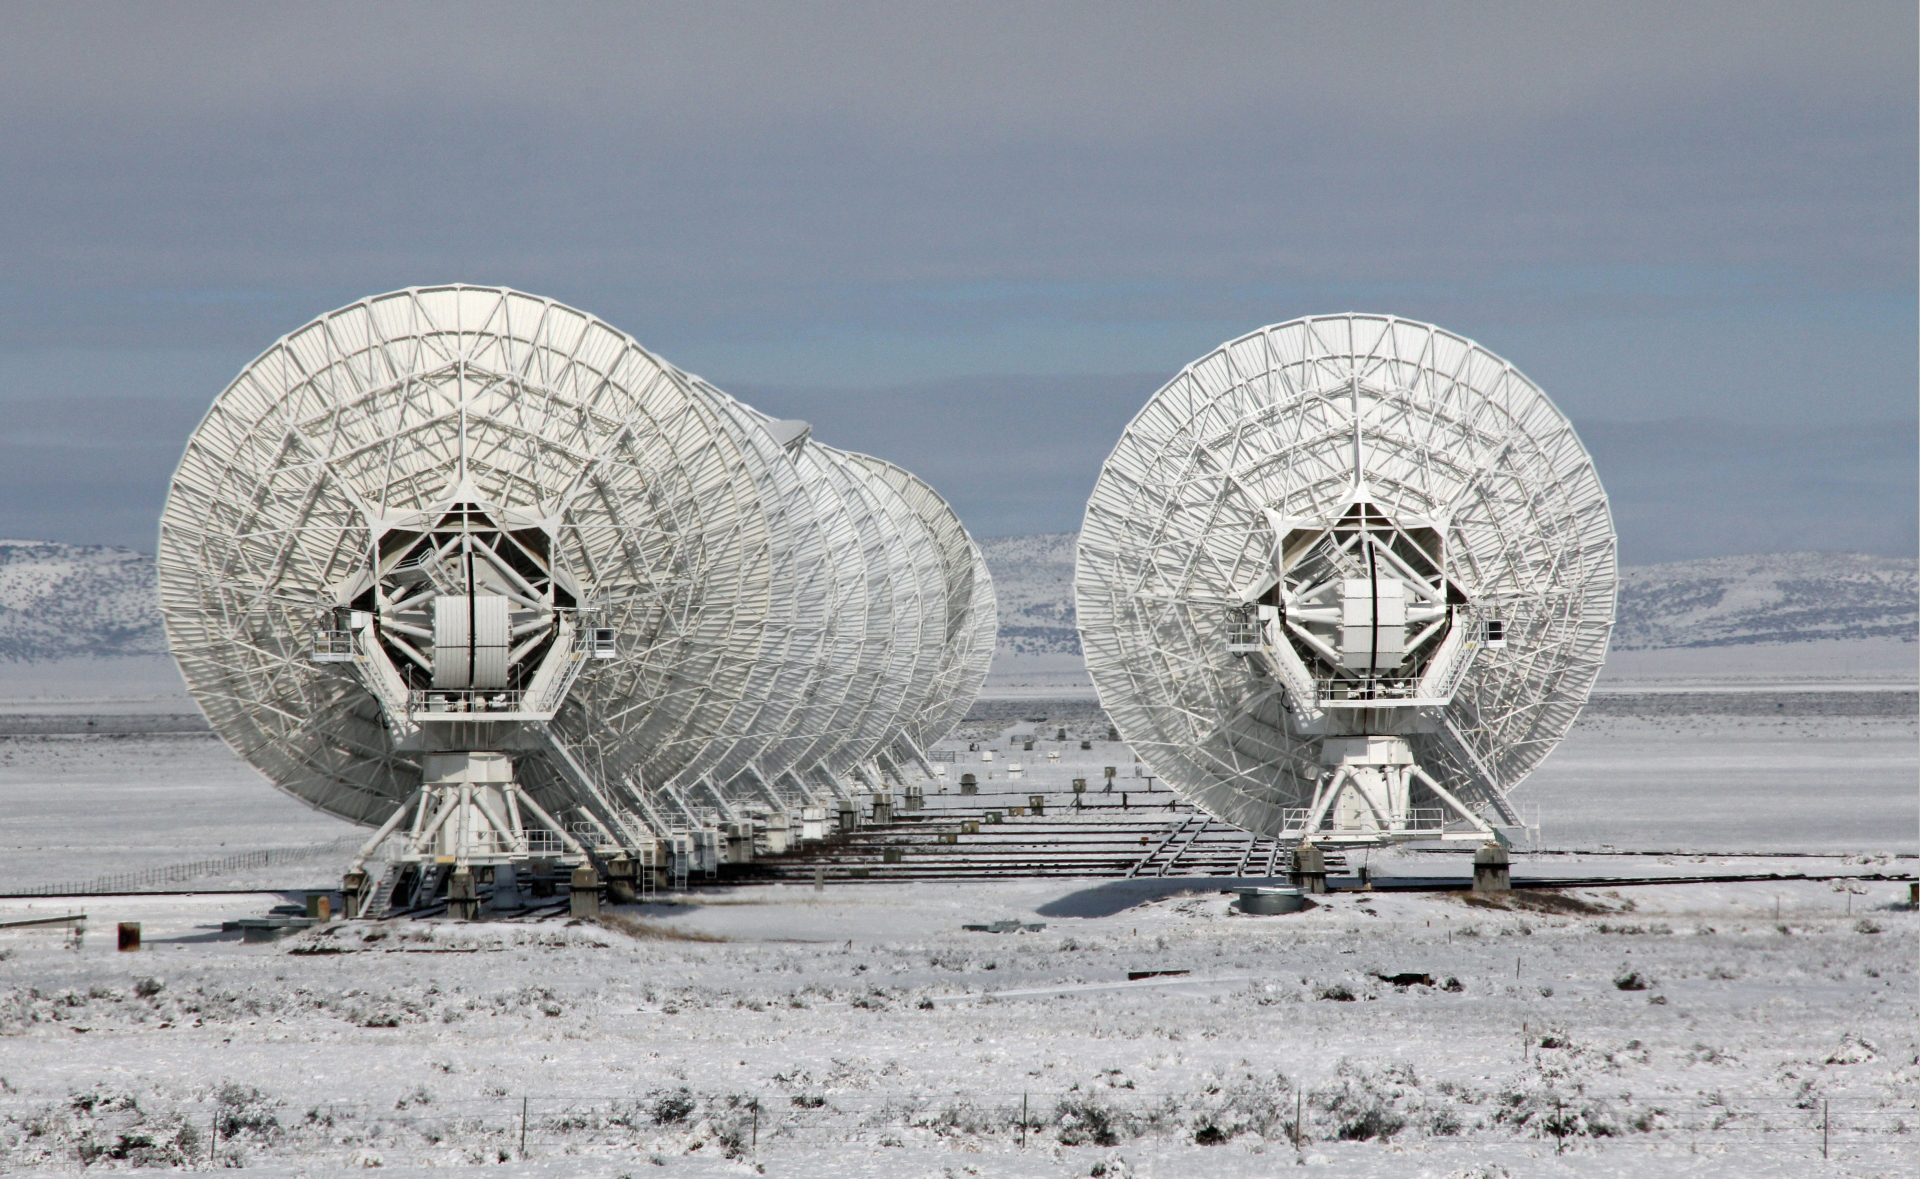

Snowy Day at the VLA

The Very Large Array, in its most compact configuration, appears to huddle after a snowfall. In this position, any more snow that falls will glance off of the 25-meter dishes and not collect there to form ice and cause damage.

Credit: Henry Newton